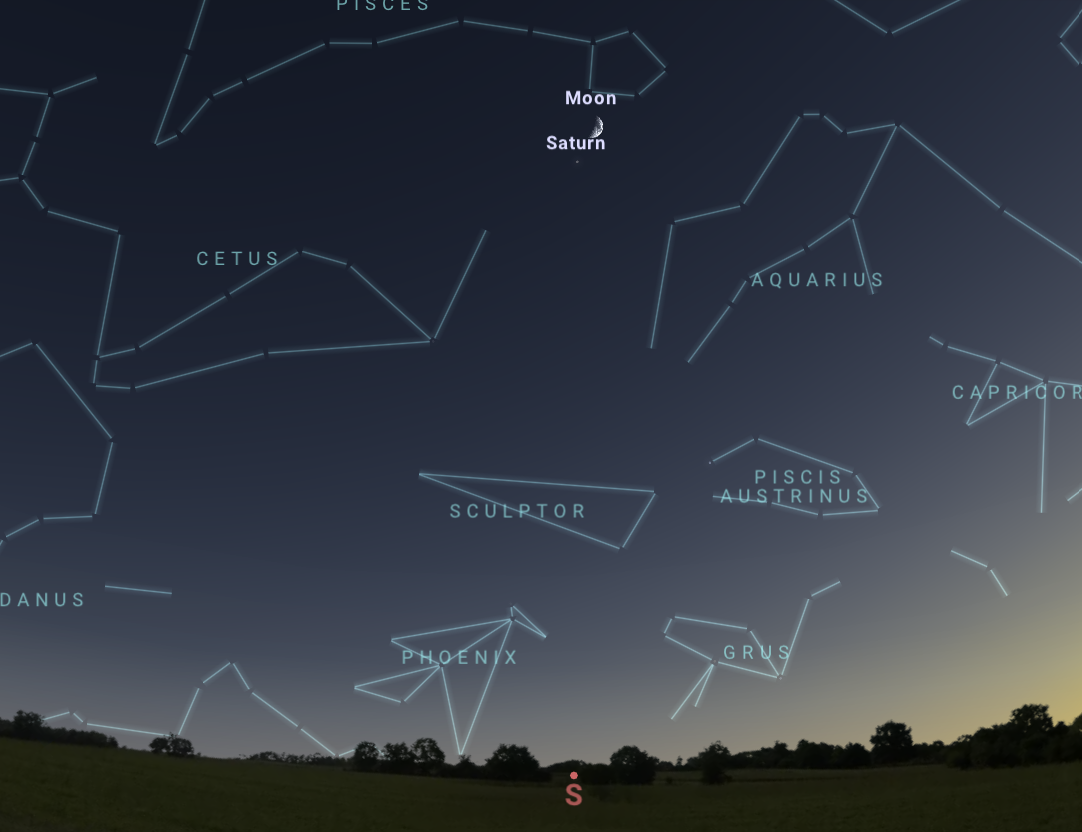

The night sky as seen from Tucson at 6:00 p.m. MST on 26 December.

The night sky as seen from Tucson at 6:00 p.m. MST on 26 December. The view will be similar from Hilo around 6:00 p.m. HST and from La Serena at 10:00 p.m. CLT.

Credit: NOIRLab/NSF/AURA/Stellarium